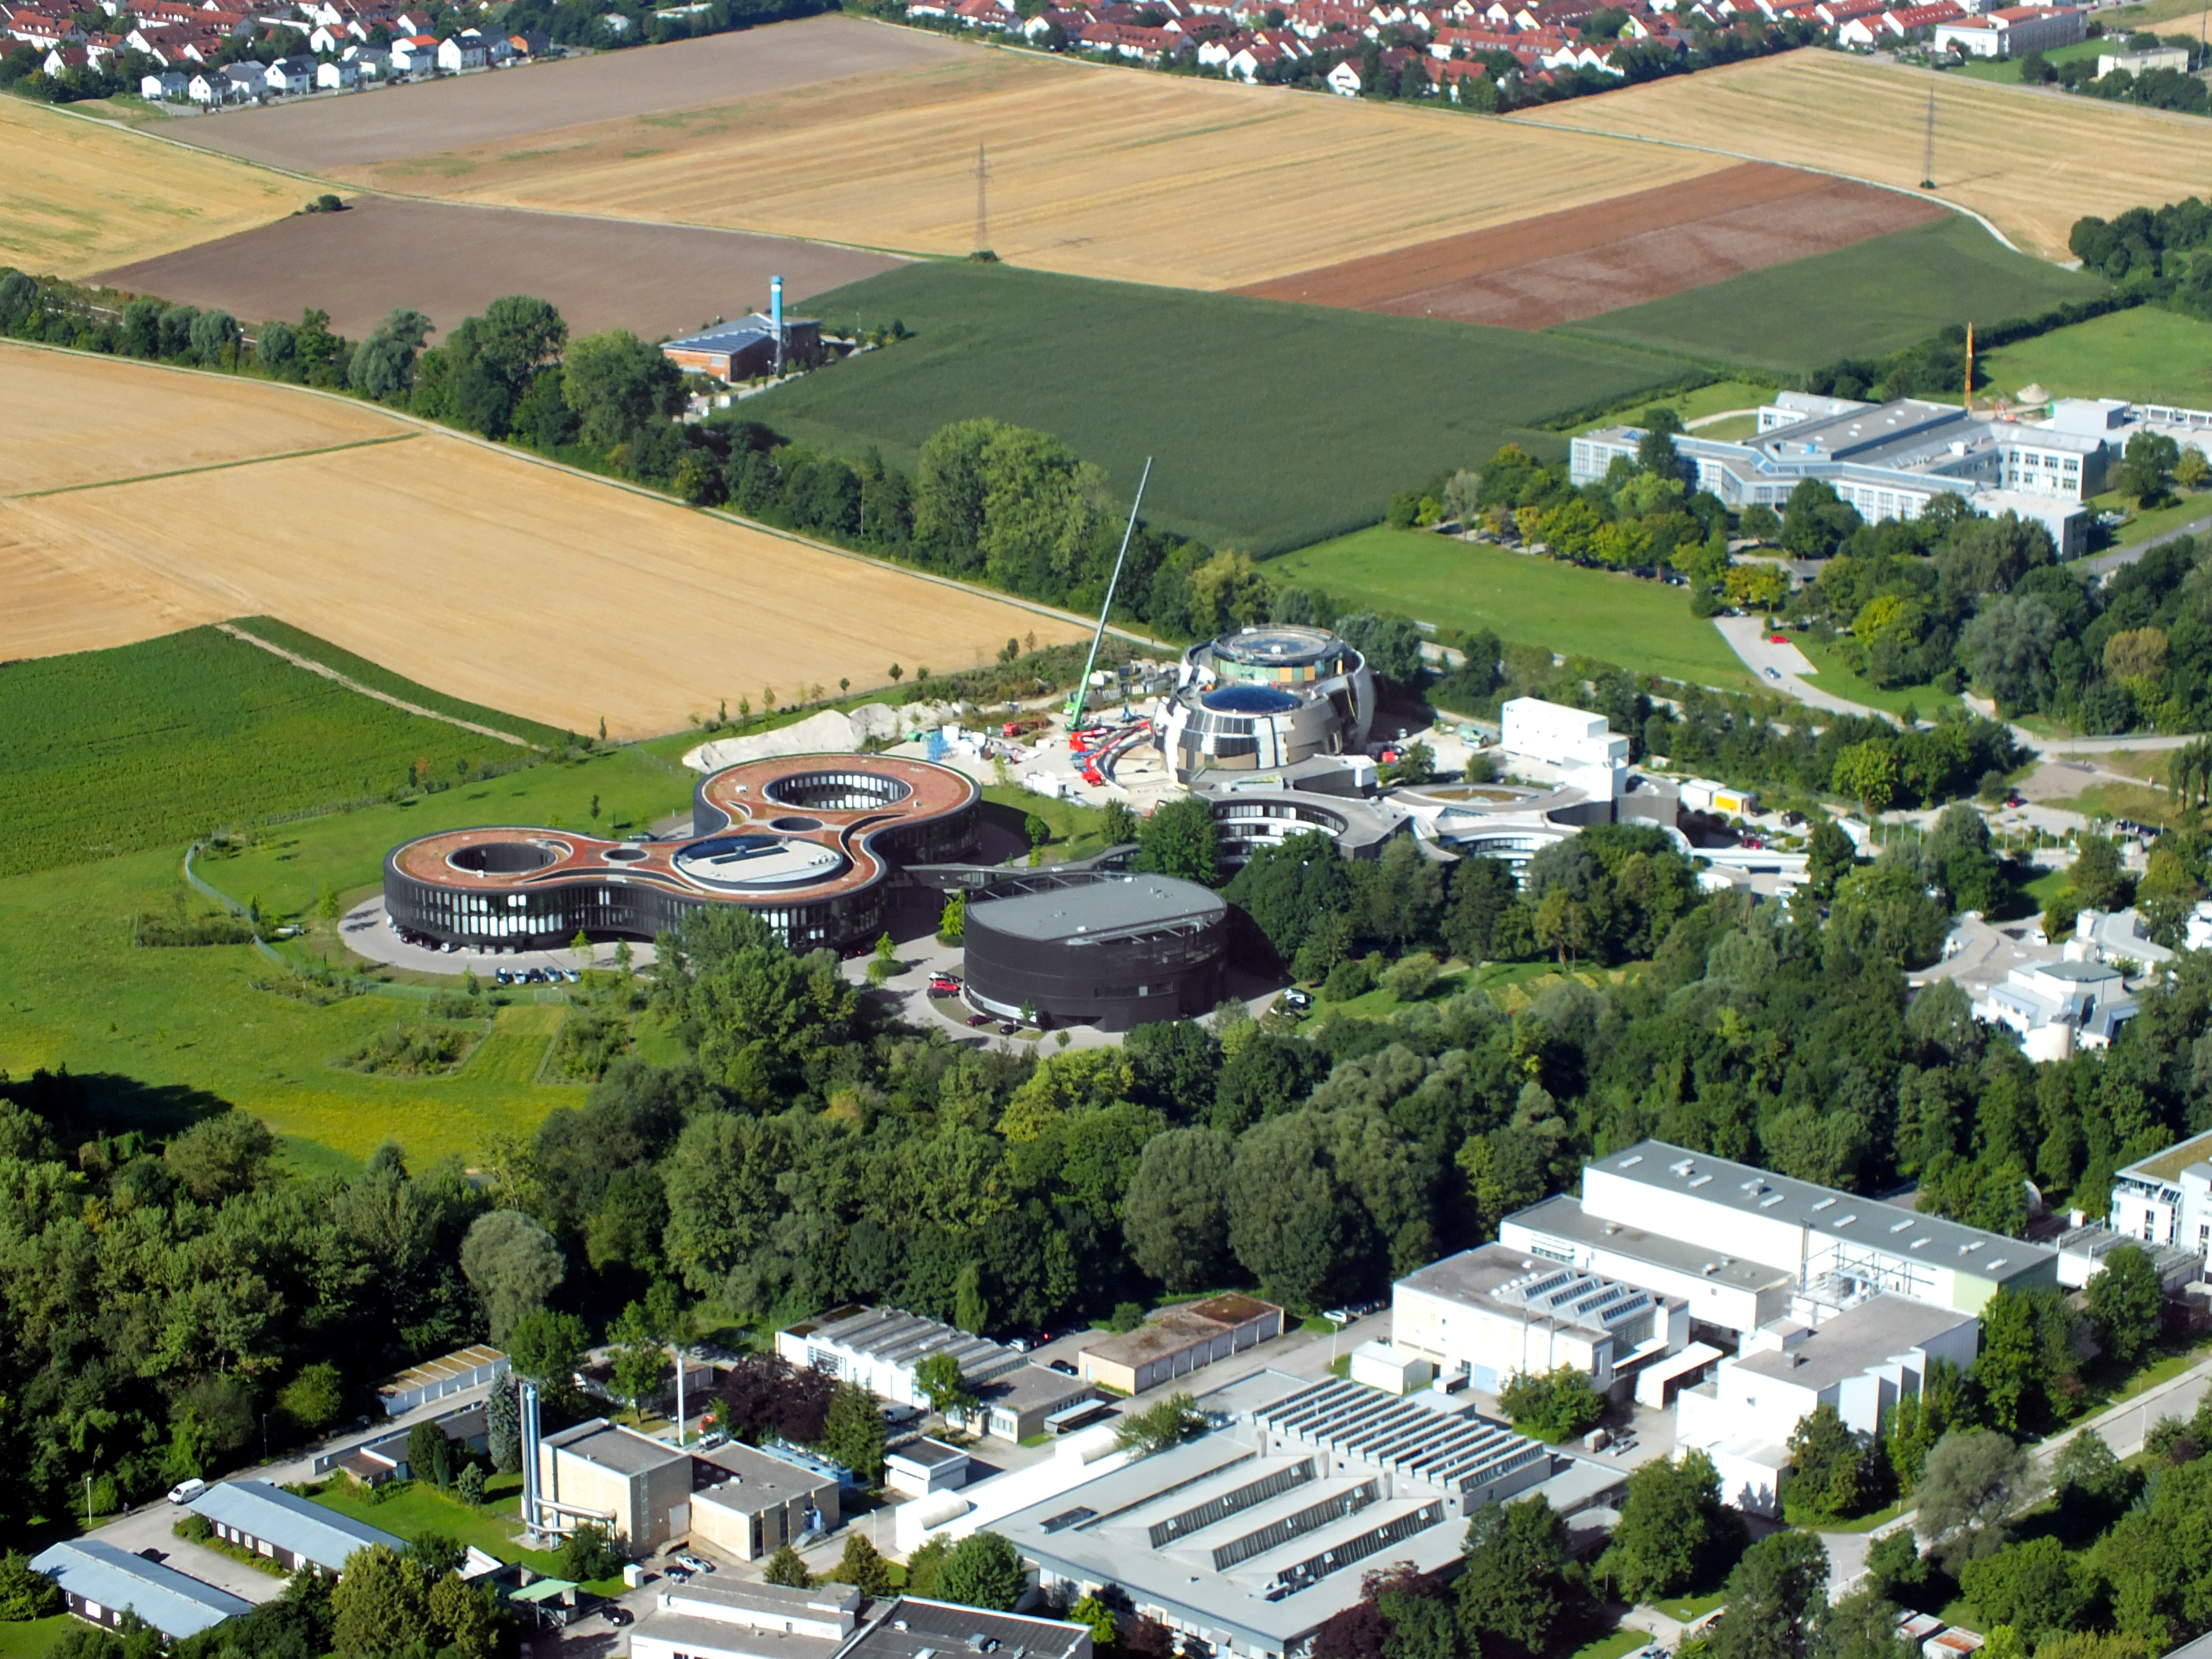

Aerial ESO

This image shows an aerial view of the ESO buildings in Garching, revealing their striking architecture. The dominant design of each building is based on circles, whether they be open arcs — such as the original headquarters, the overlapping circles of the headquarters extension, or the cylinder of the new technical building. Currently under construction is the ESO Supernova Planetarium & Visitor Centre, its cutting-edge architecture designed to represent the transfer of mass between binary stars — a process often preceding spectacular supernova explosions.

Credit: ESO/E. Graf